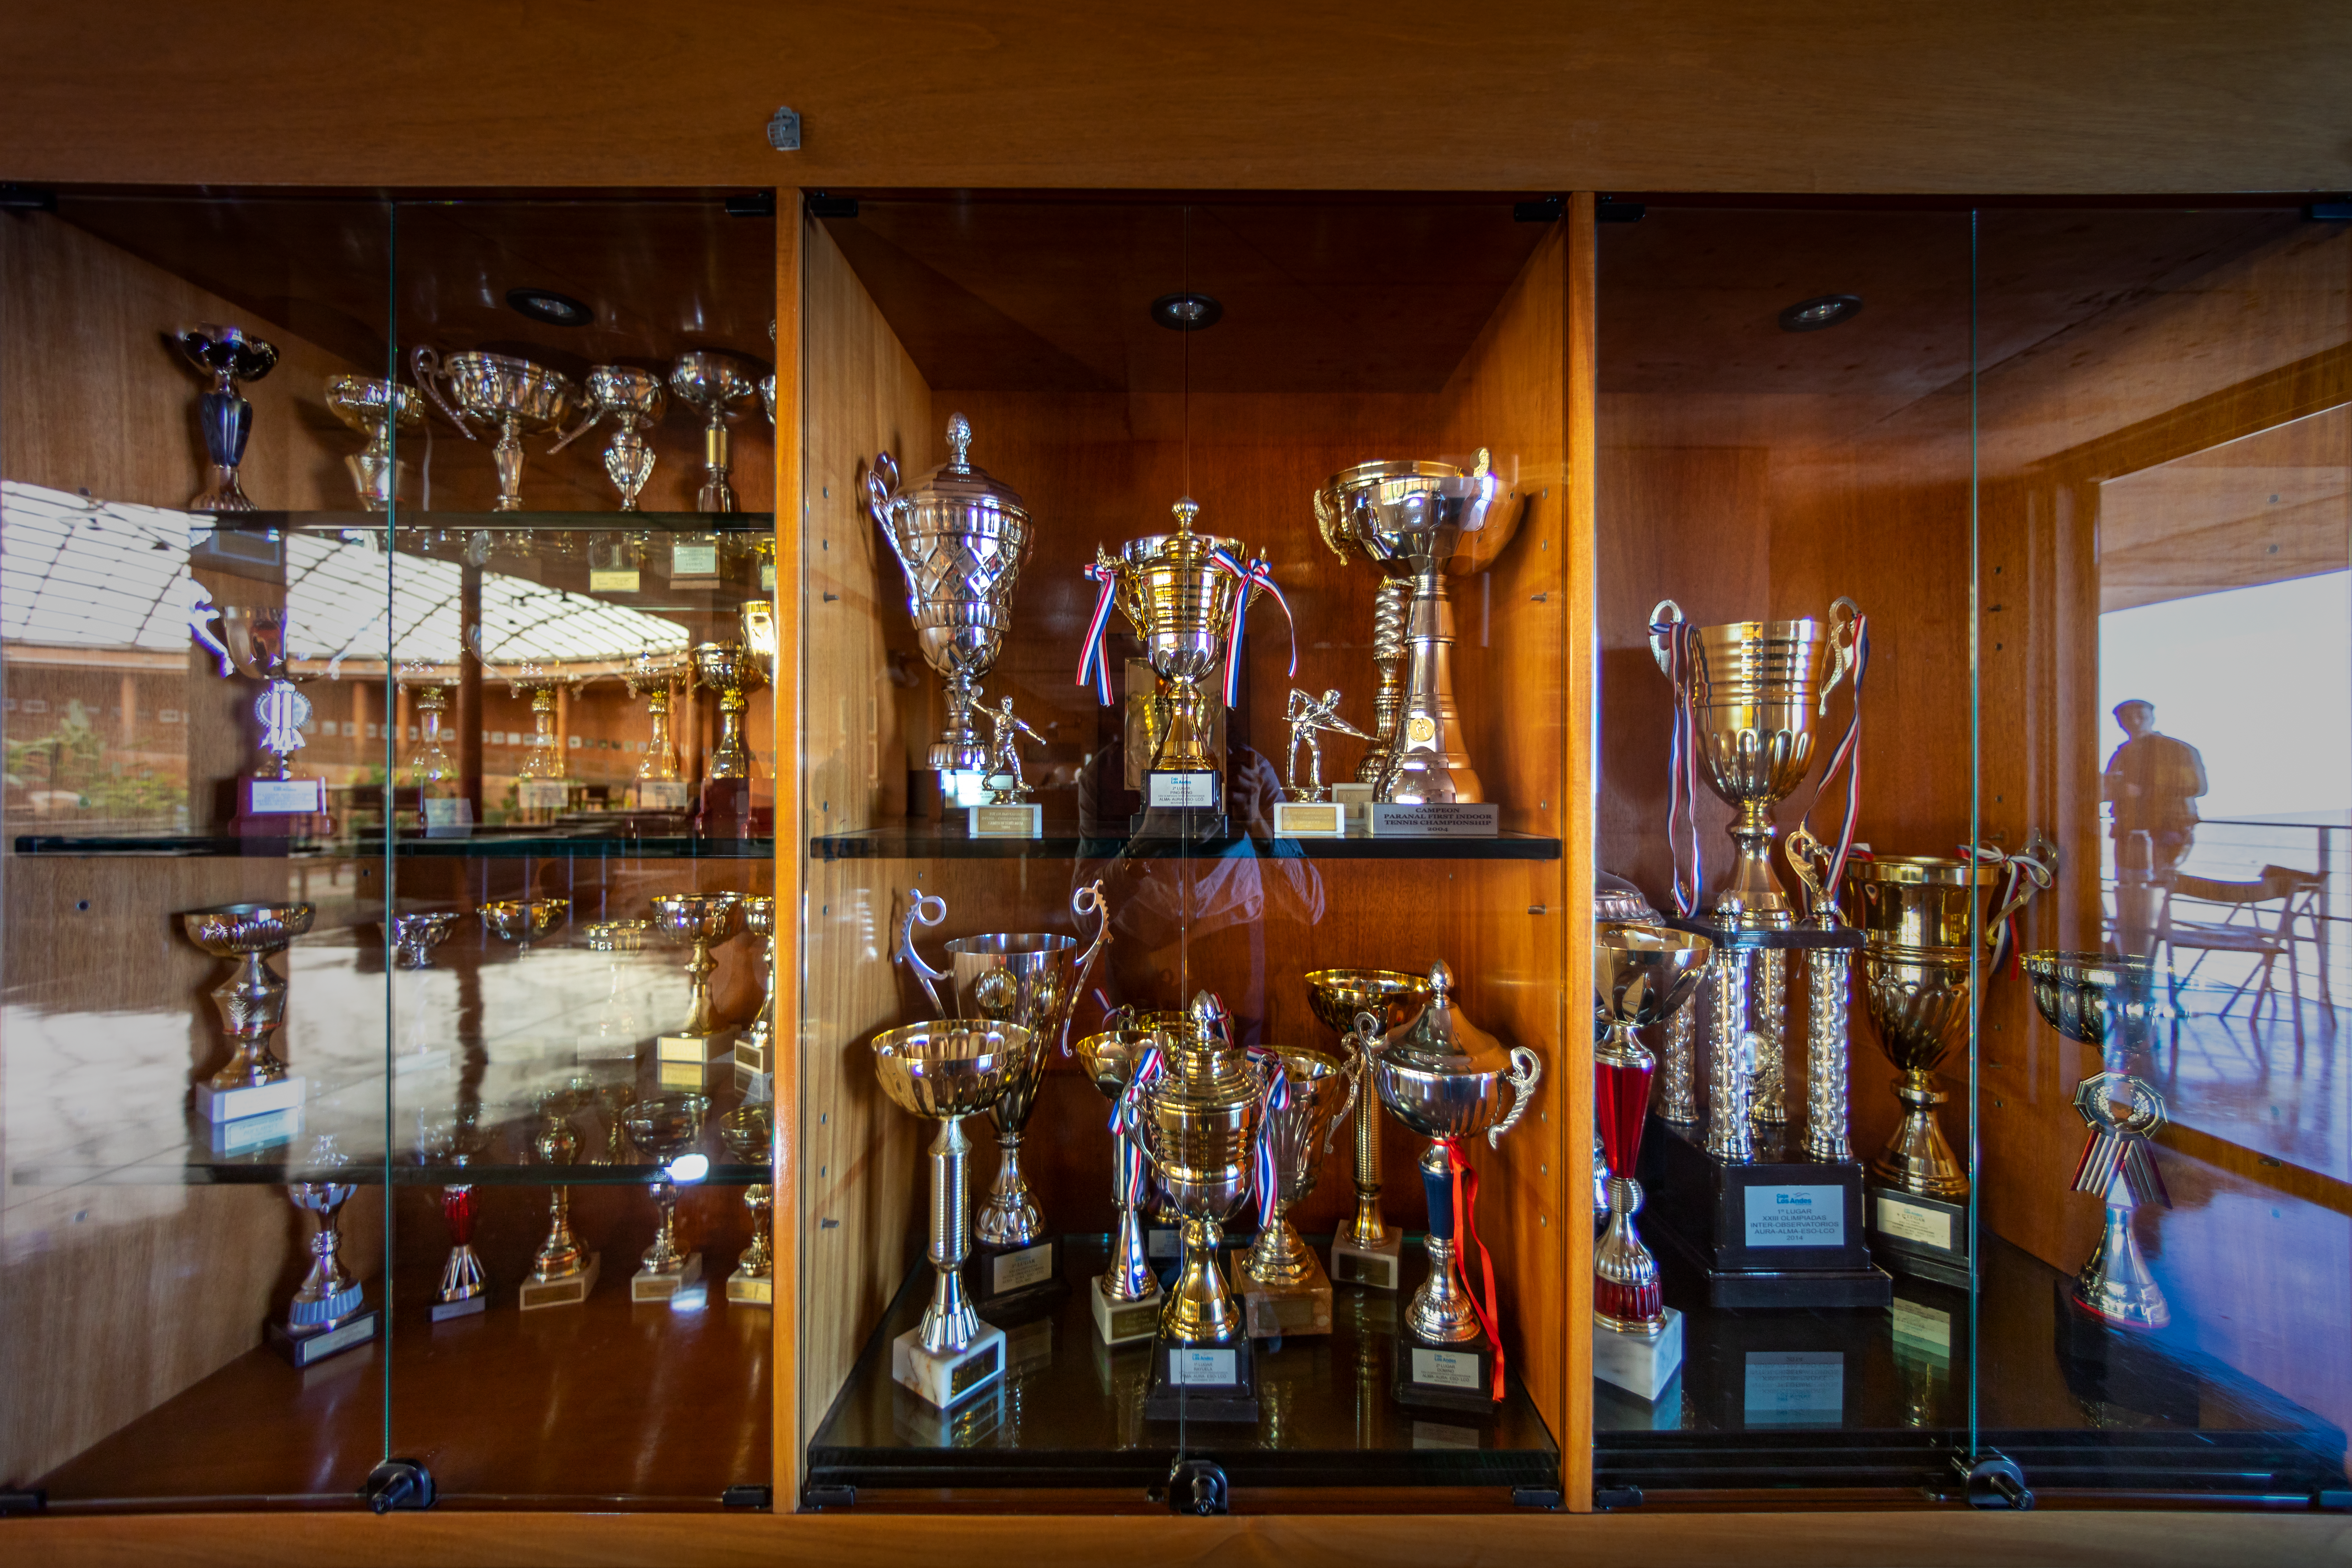

Paranal Residence

A trophy cabinet in the Paranal Residence in Chile.

Credit: ESO/M. Zamani